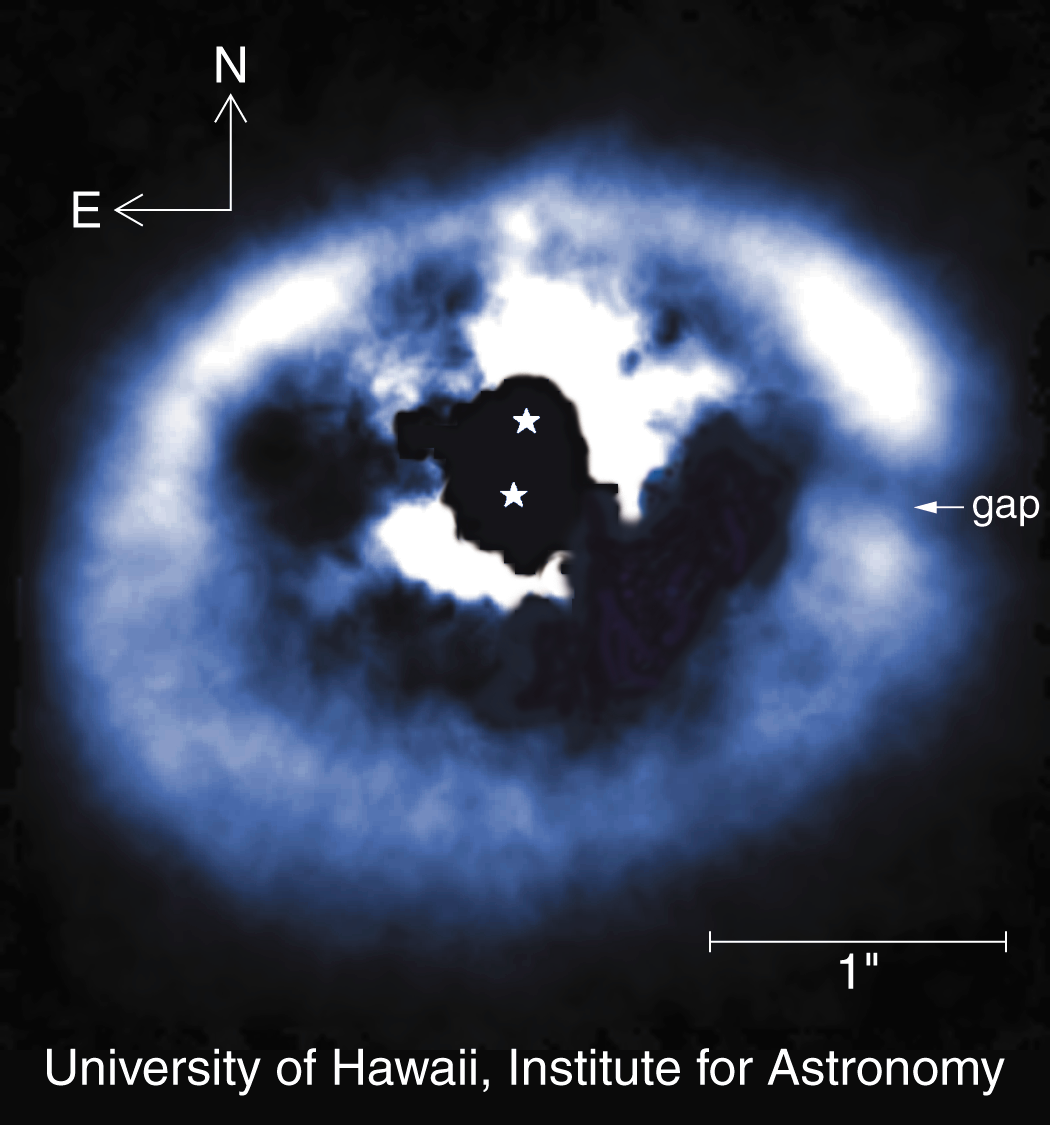

Binary star GG Tauri

This near-infrared (H-Band) image of the disk around the binary star pair GG Tauri A-B was obtained by the University of Hawaii's adaptive optics system called Hokupa'a, mounted on the Gemini North 8-meter telescope on Mauna Kea in Hawaii on the night of February 24, 2001. Hokupa'a is the Hawaiian word for the North Star and literally means "steady star." GG Tauri is a quadruple system (and possibly a quintuple system, with the fifth component being a possible brown dwarf). Pictured here is the circumbinary disk around the primary and secondary components, which are separated by 0.24 arc seconds. GG Tauri is associated with the Tauris star-forming region, about 450 light-years from Earth. The material around the binary is known to be in Keplerian rotation around the two stars. The combined mass of the stars is approximately 1.2 solar masses, and the mass of the circumbinary ring has been measured to be about 0.3 solar masses, based on millimeter wavelength studies. This ring is optically thick in the H-Band, so what is seen is largely a reflection off the surface of the ring material. The inner 0.25 arc second surrounding the stars has been electronically masked because the bright stars saturated the detector in this region. A "gap" is shown at a position angle of 270 degrees referenced to GG Tau A, the southern binary component. This gap was noted as speculative in observations previously taken by HST/NICMOS, as it overlapped the telescope diffraction spikes. The inner boundary of the ring is not as smooth as the outer ring contours. These structures are consistent with hydrodynamic simulations that show transient flows of material onto the central stars.See also NOAO press release 01-09).

Credit: Daniel Potter/University of Hawaii Adaptive Optics Group/International Gemini Observatory/AURA/NSF